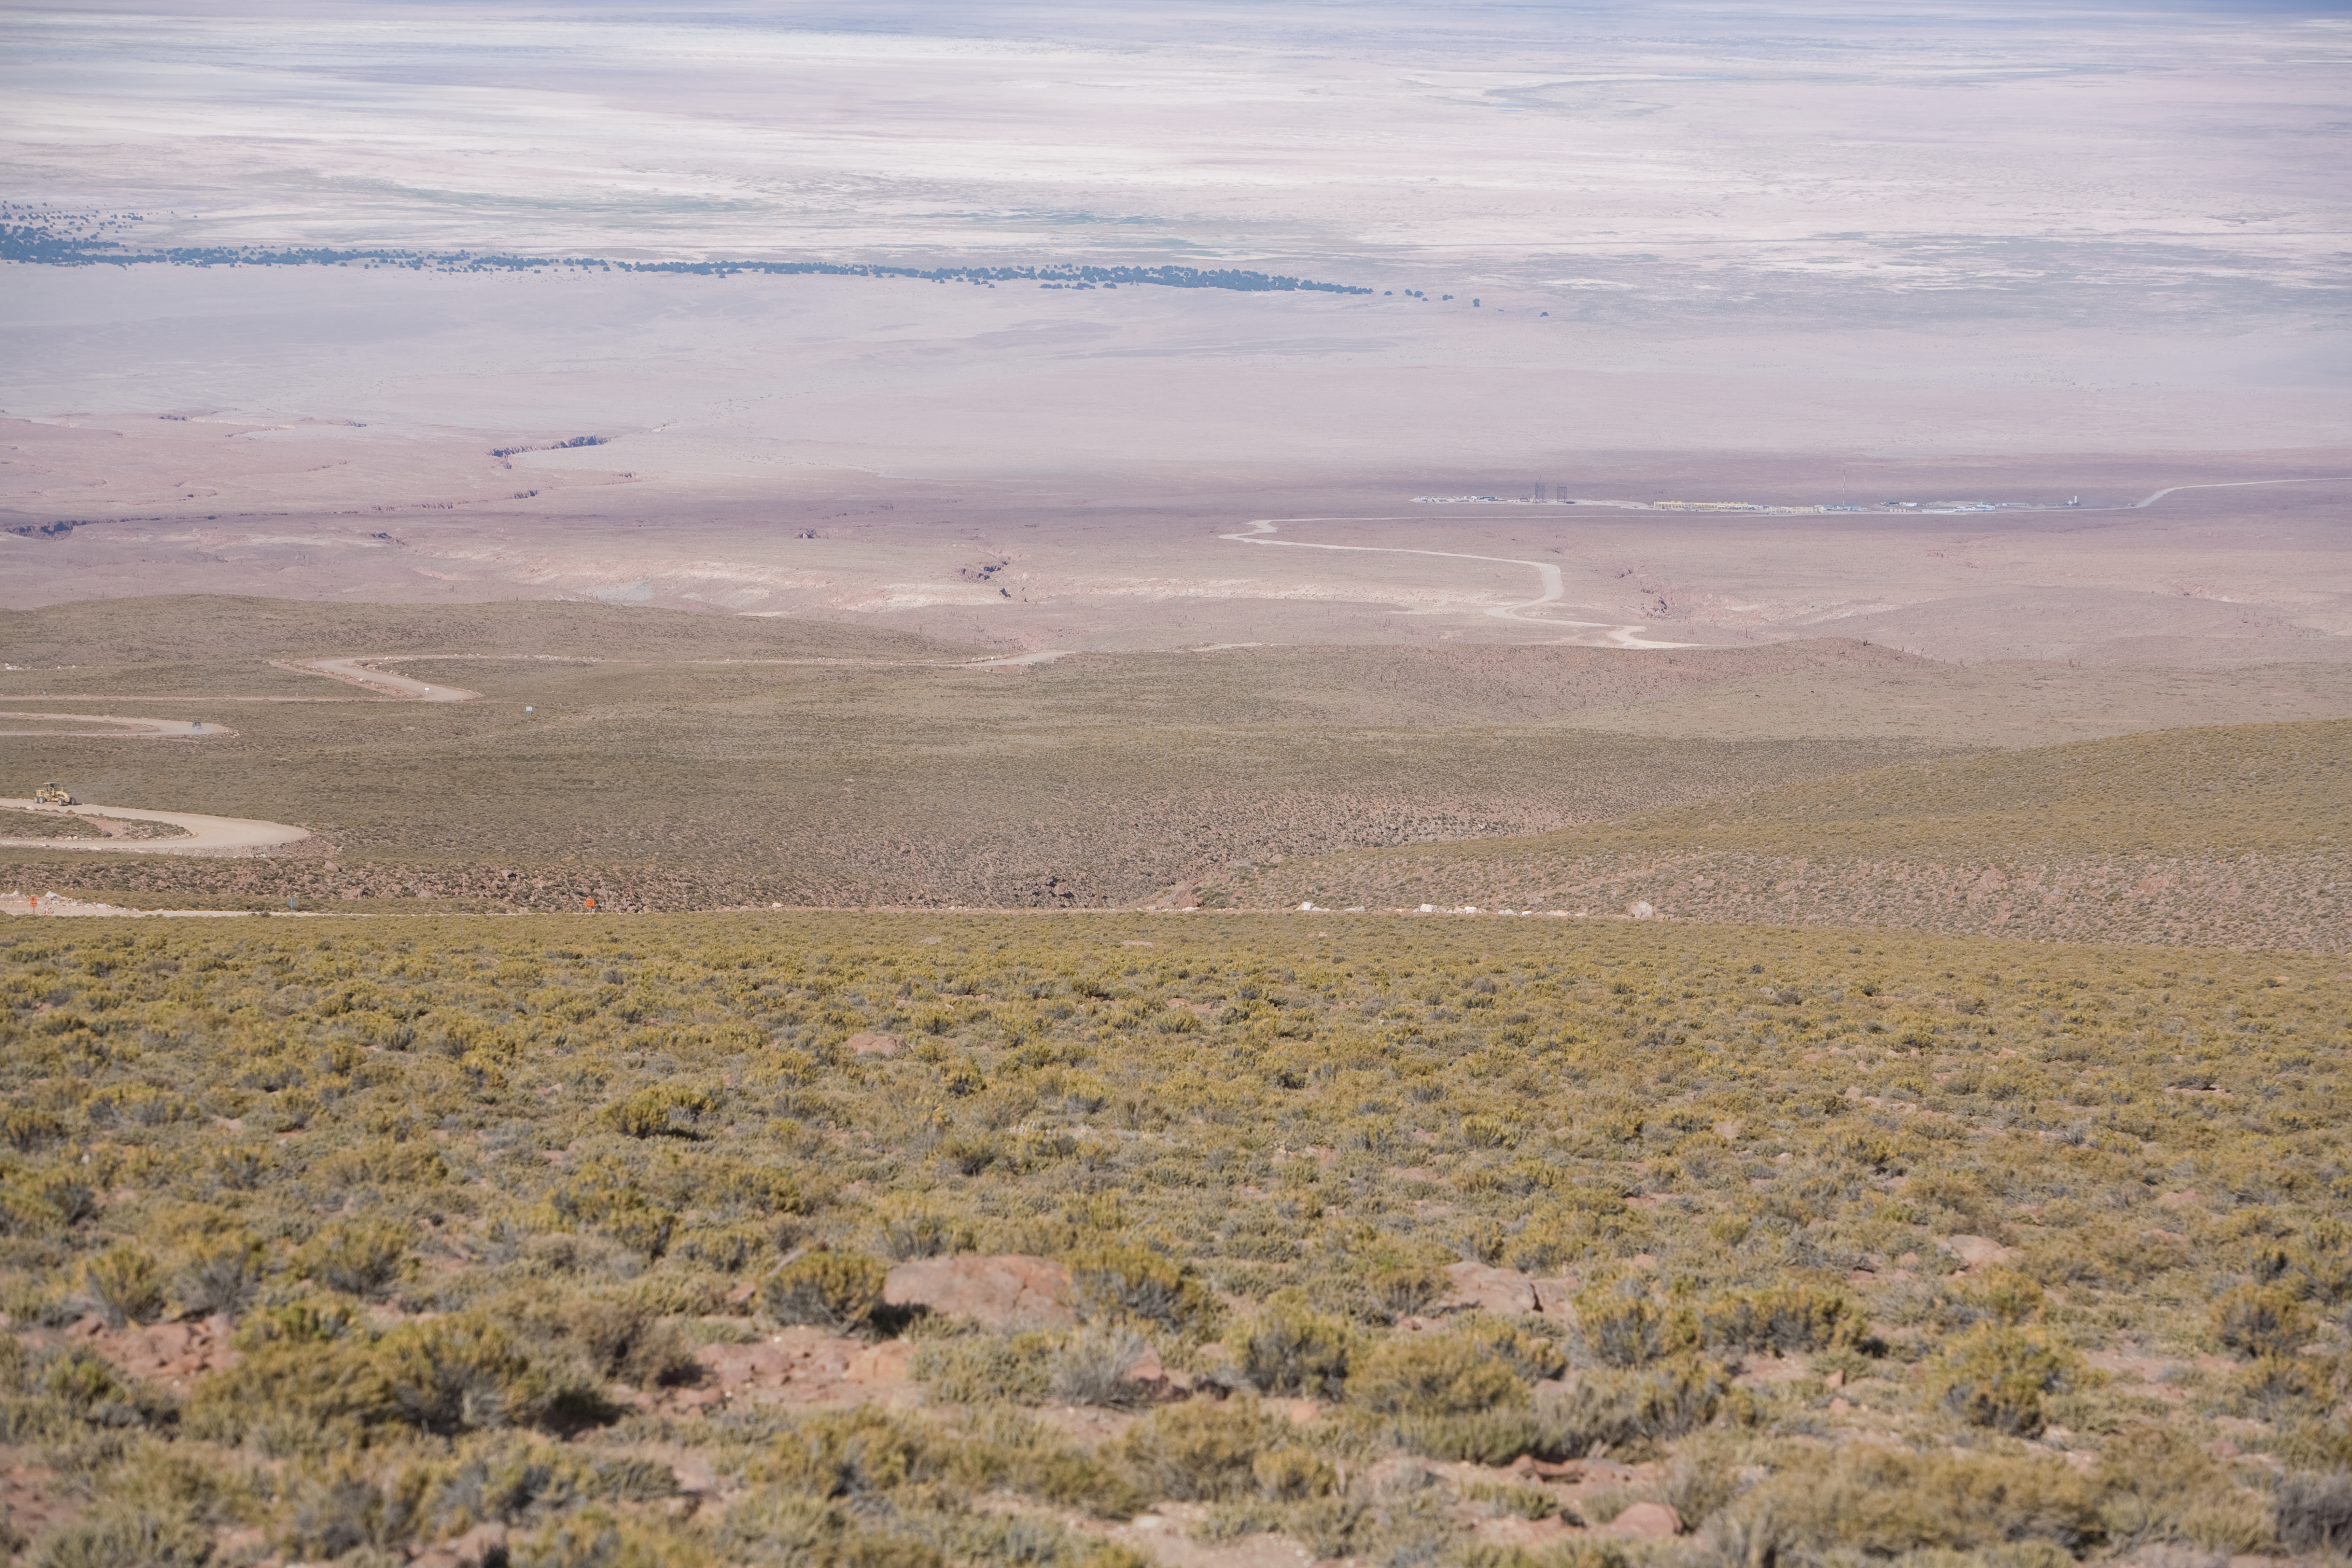

On the way to ALMA

Looking down to the OSF building from the access road to the ALMA high site in January 2007.

Credit: ALMA (ESO/NAOJ/NRAO)